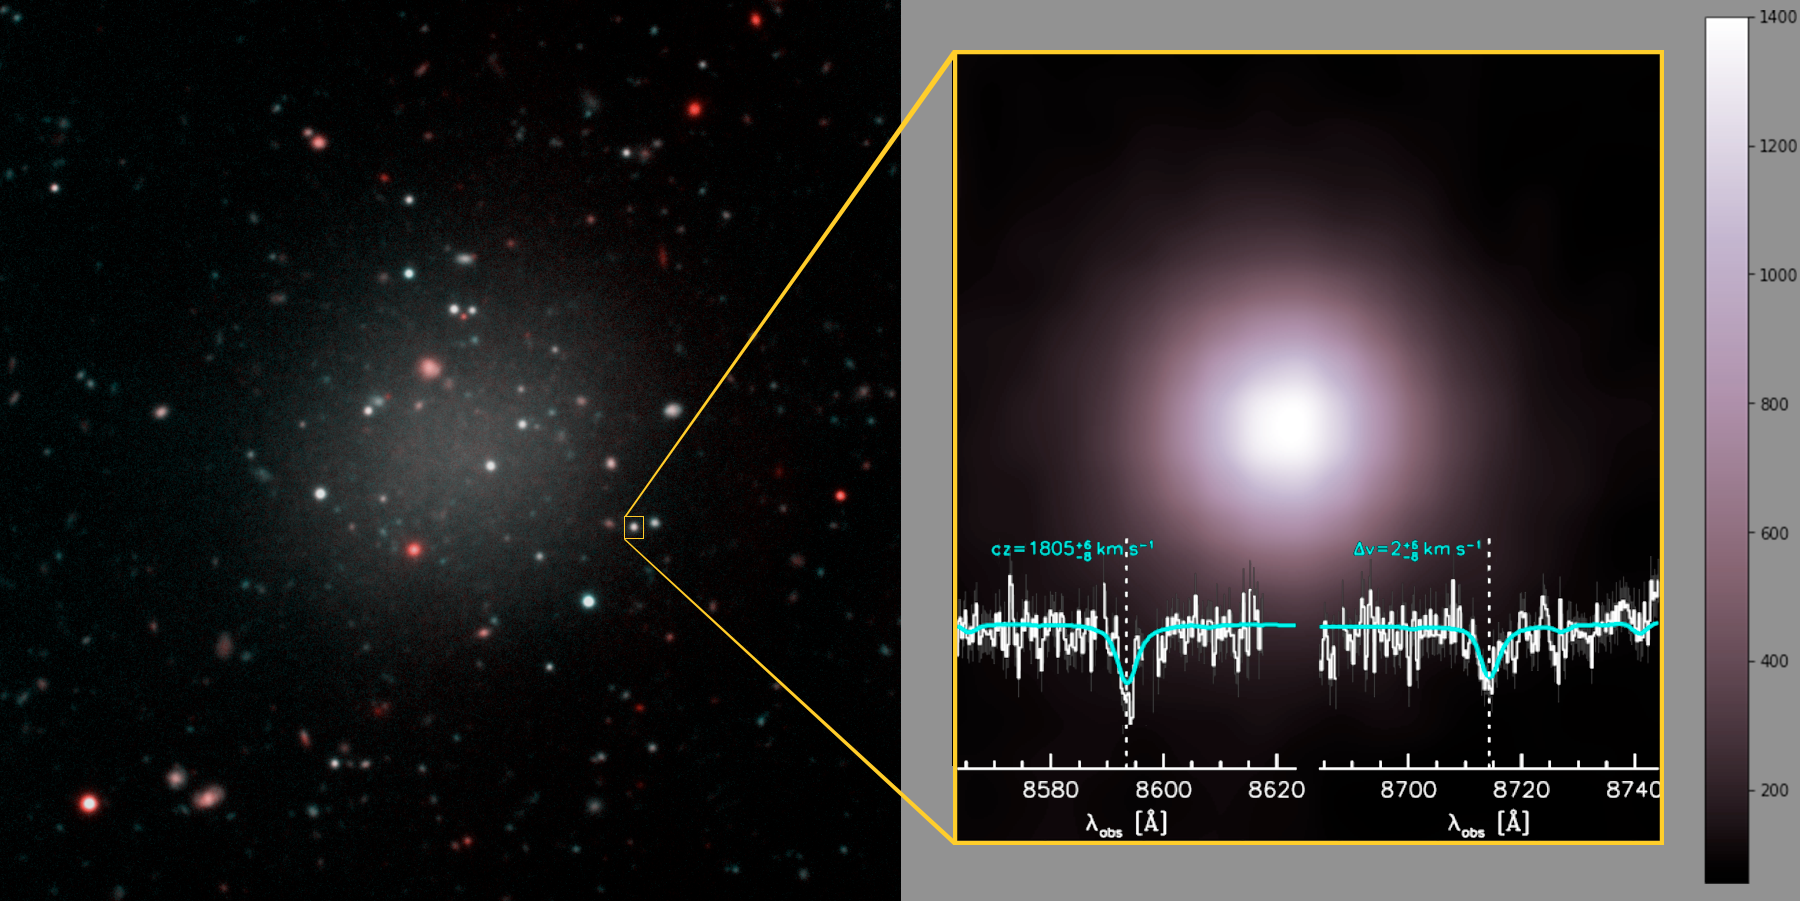

Dark Matter is a No Show in Ghostly Galaxy

Left: The ultra-diffuse galaxy is rich in globular clusters, which hold the key to understanding this mysterious object’s origin and mass. Right: A closer look at one of the globular clusters within the galaxy, which are all much brighter than typical, the brightest emitting almost as much light as the brightest within the Milky Way. The spectrum, obtained by Keck Observatory shows the absorption lines used to determine the velocity of this object. Ten clusters were observed, providing the information needed to determine the mass of the galaxy, revealing its lack of dark matter.

Credit: Gemini Observatory/NSF/AURA/Keck/Jen Miller/Joy Pollard